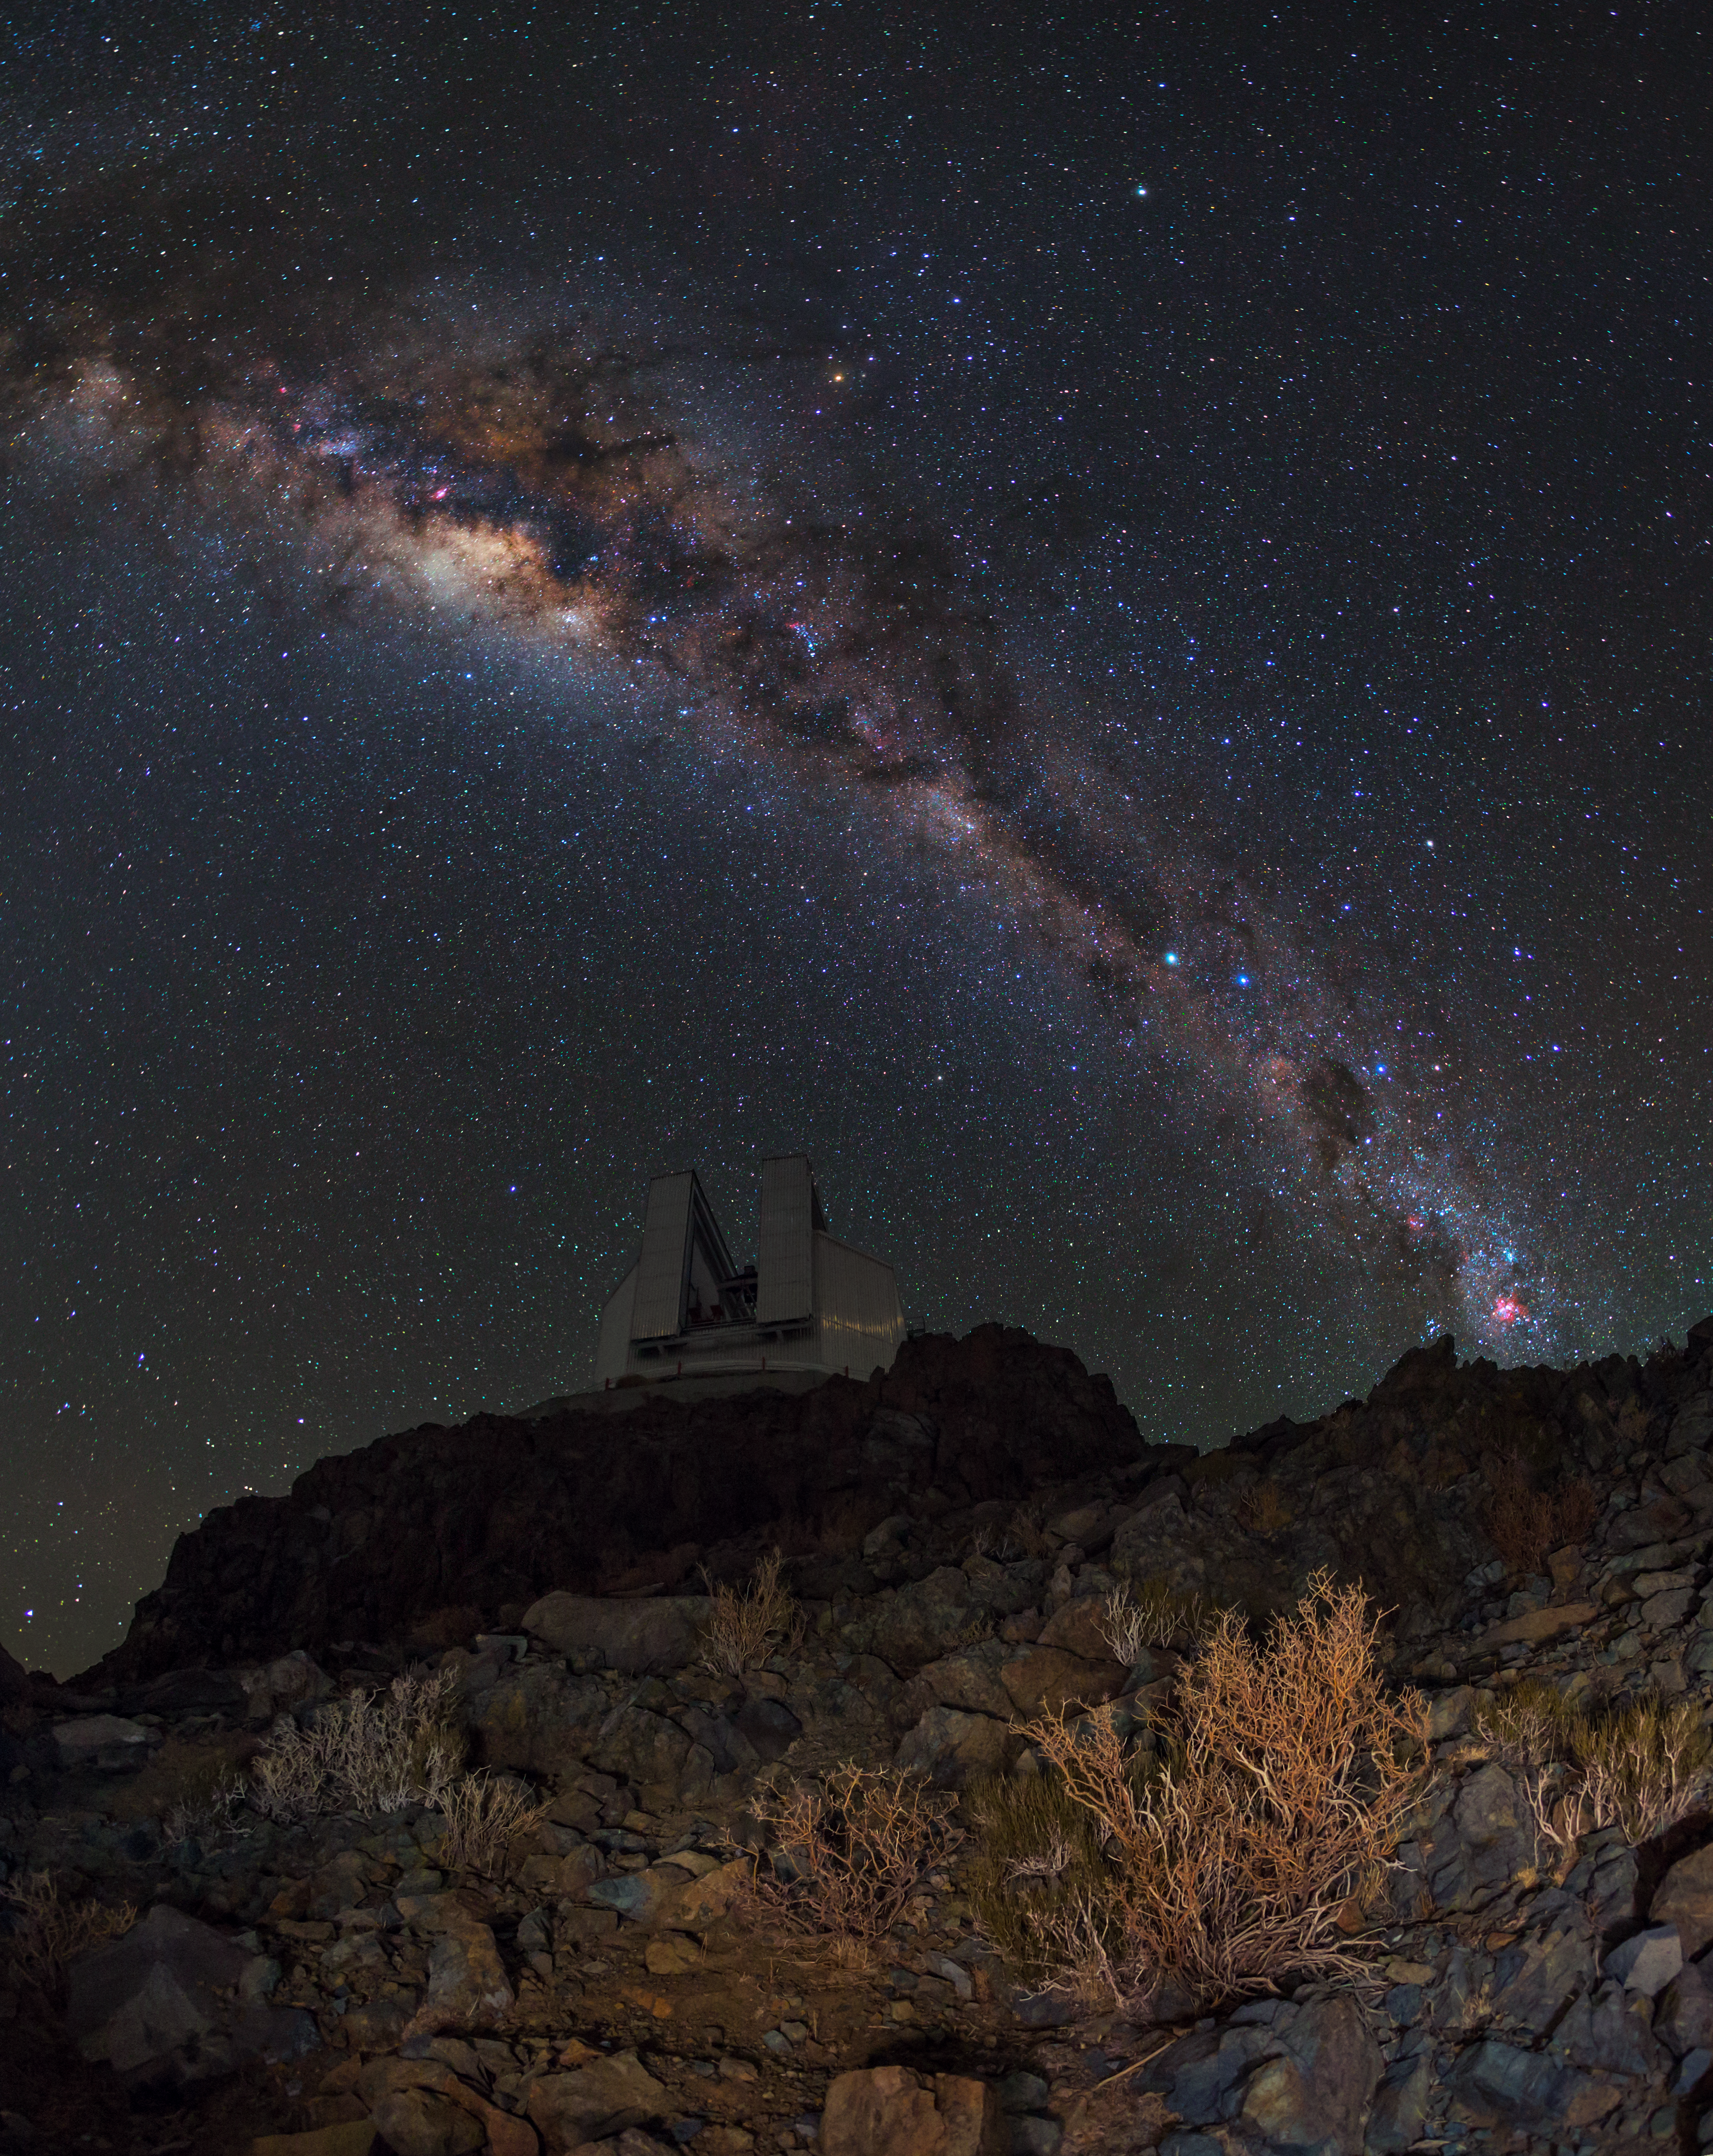

The future began here

This week’s picture was taken by ESO Photo Ambassador Babak Tafreshi at ESO’s La Silla Observatory. The bright lane of the Milky Way can be seen streaking across the skies above the Chilean Atacama Desert, beneath which sits the New Technology Telescope (NTT), one of the ten active telescopes located at the observatory.

La Silla is the oldest observation site used by ESO — it has been an ESO stronghold since the 1960s. The site houses a number of telescopes, two of which are operated solely by ESO: the aforementioned NTT, the star of this image, and the 3.6-metre ESO telescope.

Joining this duo are many other collaborative telescopes, operated by various ESO Member States — the Swiss 1.2-metre Leonhard Euler Telescope, the Rapid Eye Mount (REM) telescope, the TAROT gamma-ray-burst chaser, the planet-hunting TRAPPIST, the MPG/ESO 2.2-metre telescope, the ESO 1-metre Schmidt telescope, the ESO 1-metre, and the Danish 1.54-metre telescope.

The NTT saw first light in 1989. It was a key player in ESO’s development of active optics, a technique used by astronomers to control the shape of the main mirror and correct for deformations that may affect image quality. Today, active optics is — or will be — used by all major modern telescopes, including ESO’s Very Large Telescope (VLT) and the forthcoming European Extremely Large Telescope (E-ELT).

Click here to see more images taken by Babak.

Credit: ESO/B. Tafreshi